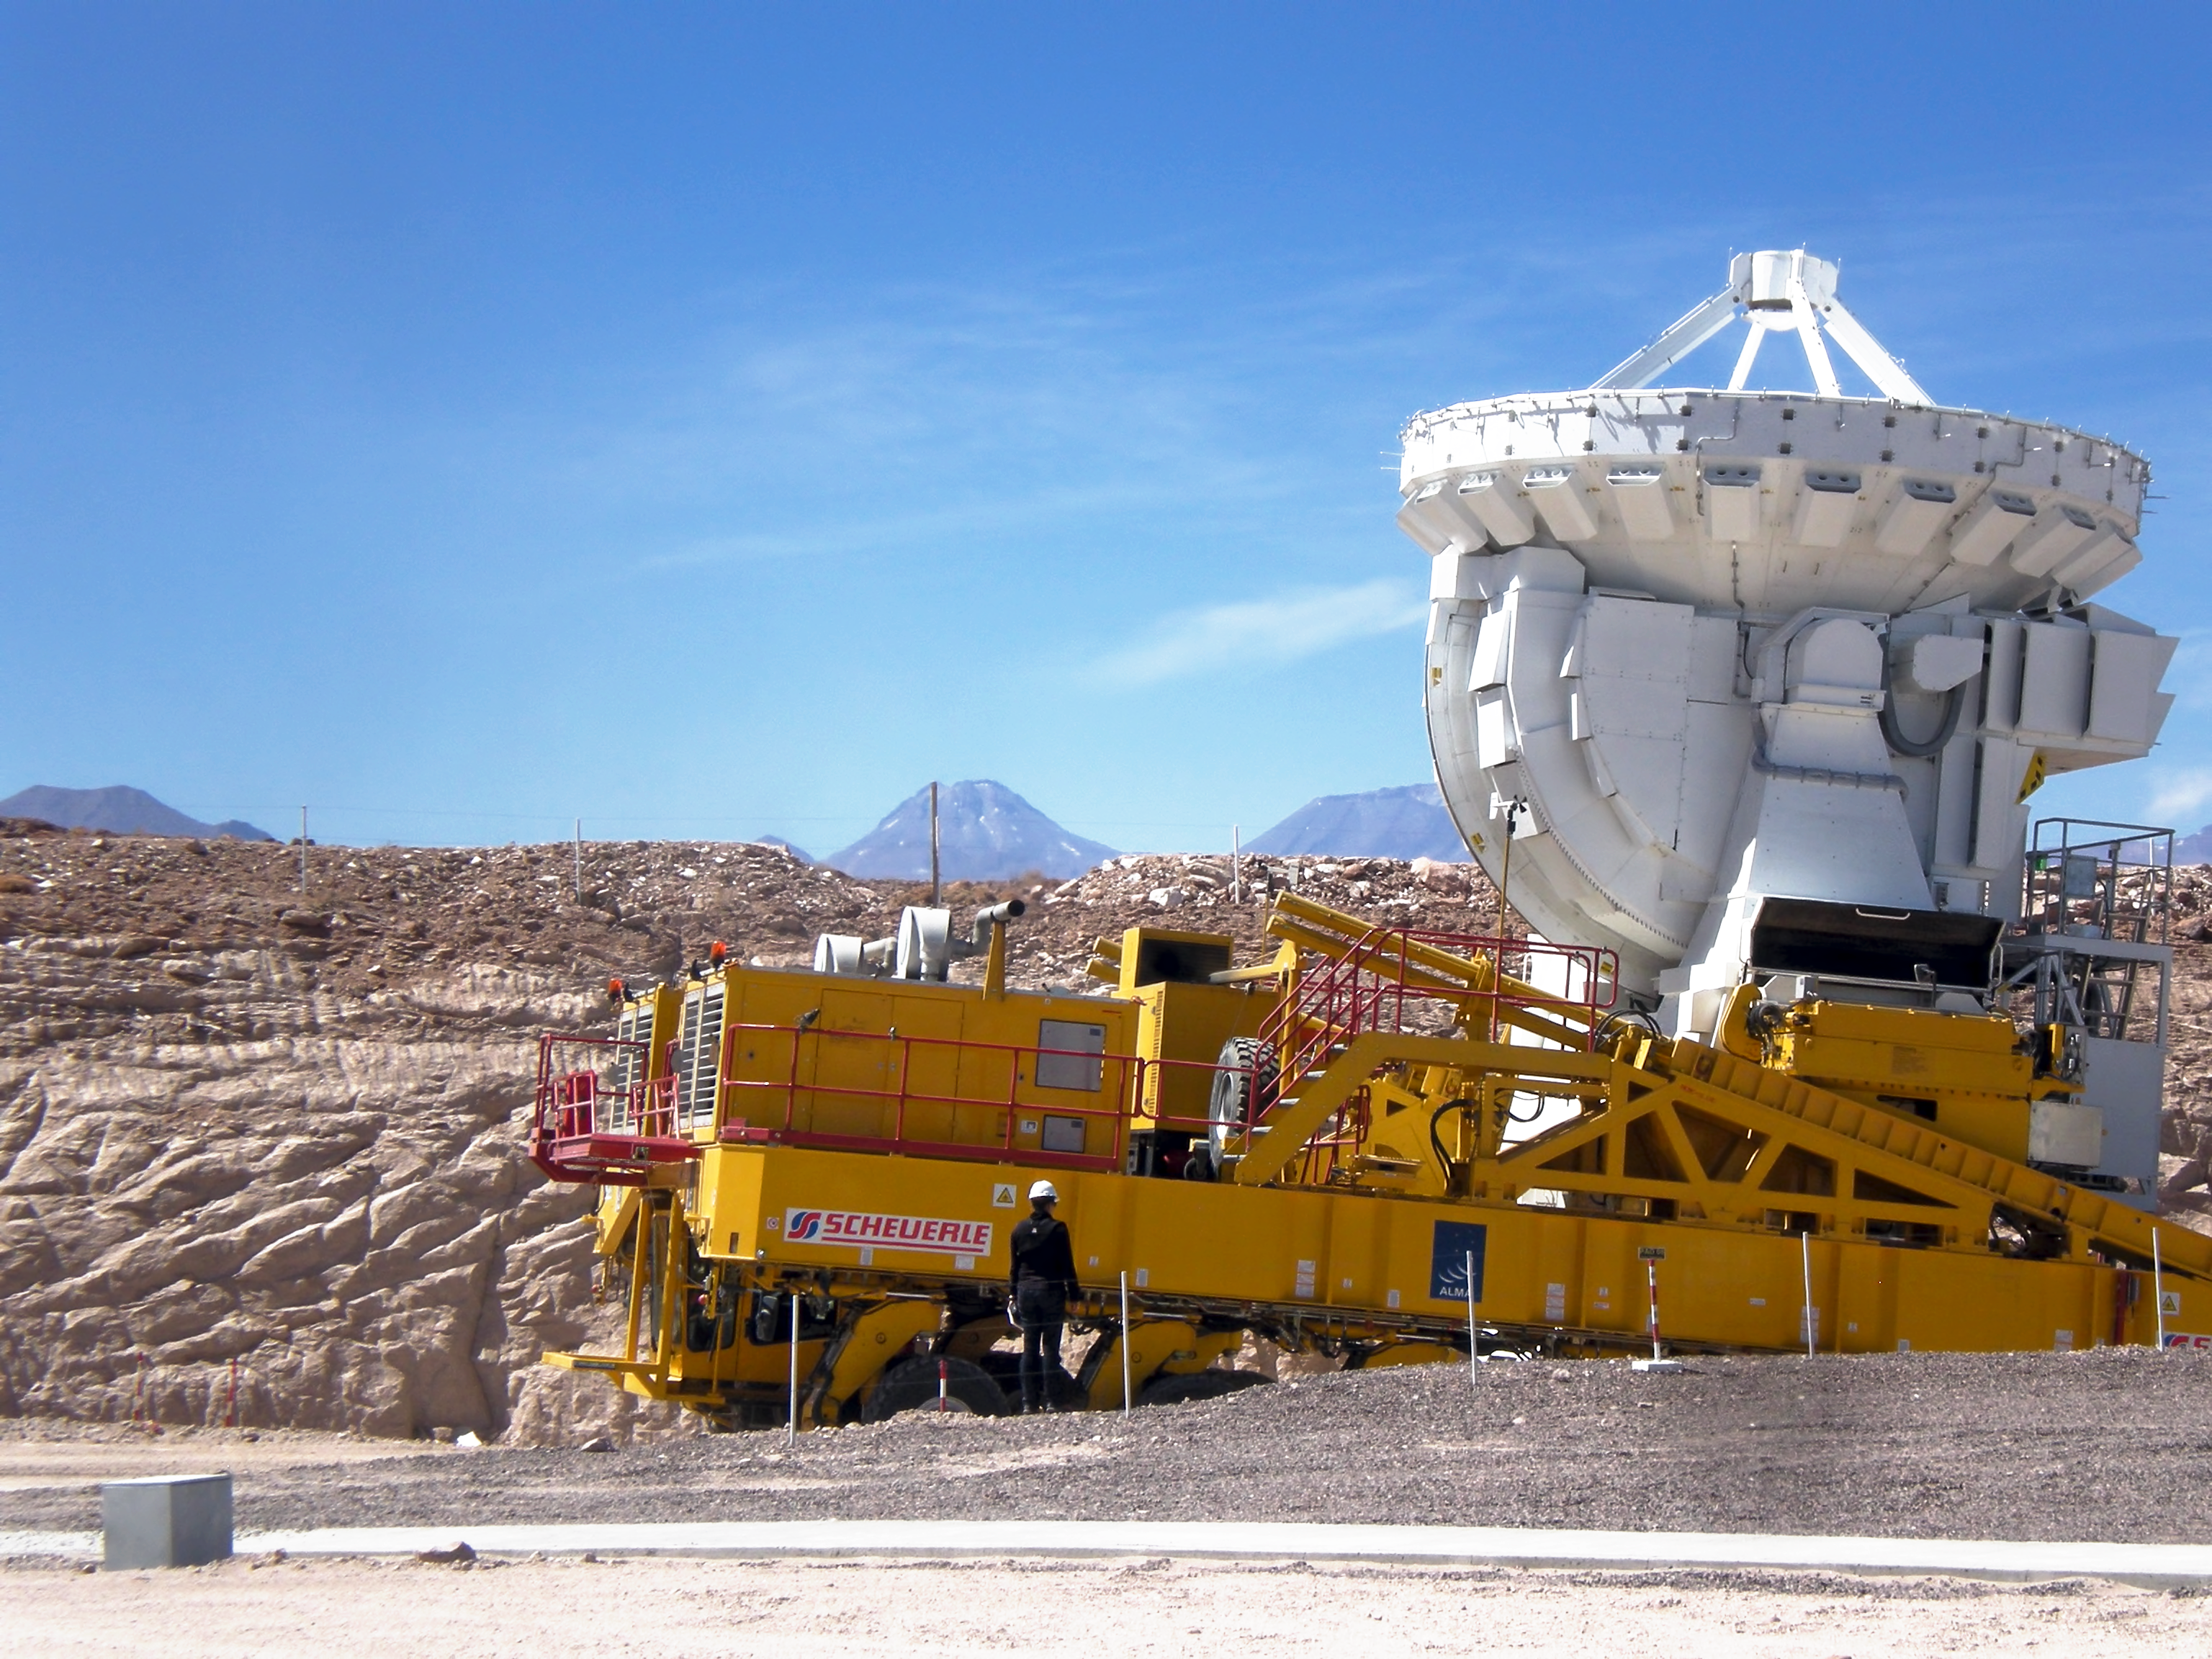

Challenging journeys

The ALMA transporter vehicle carefully carries this state-of-the-art antenna on the 28 km journey to the Array Operations Site, which is at an altitude of 5000 m.

Credit: ESO